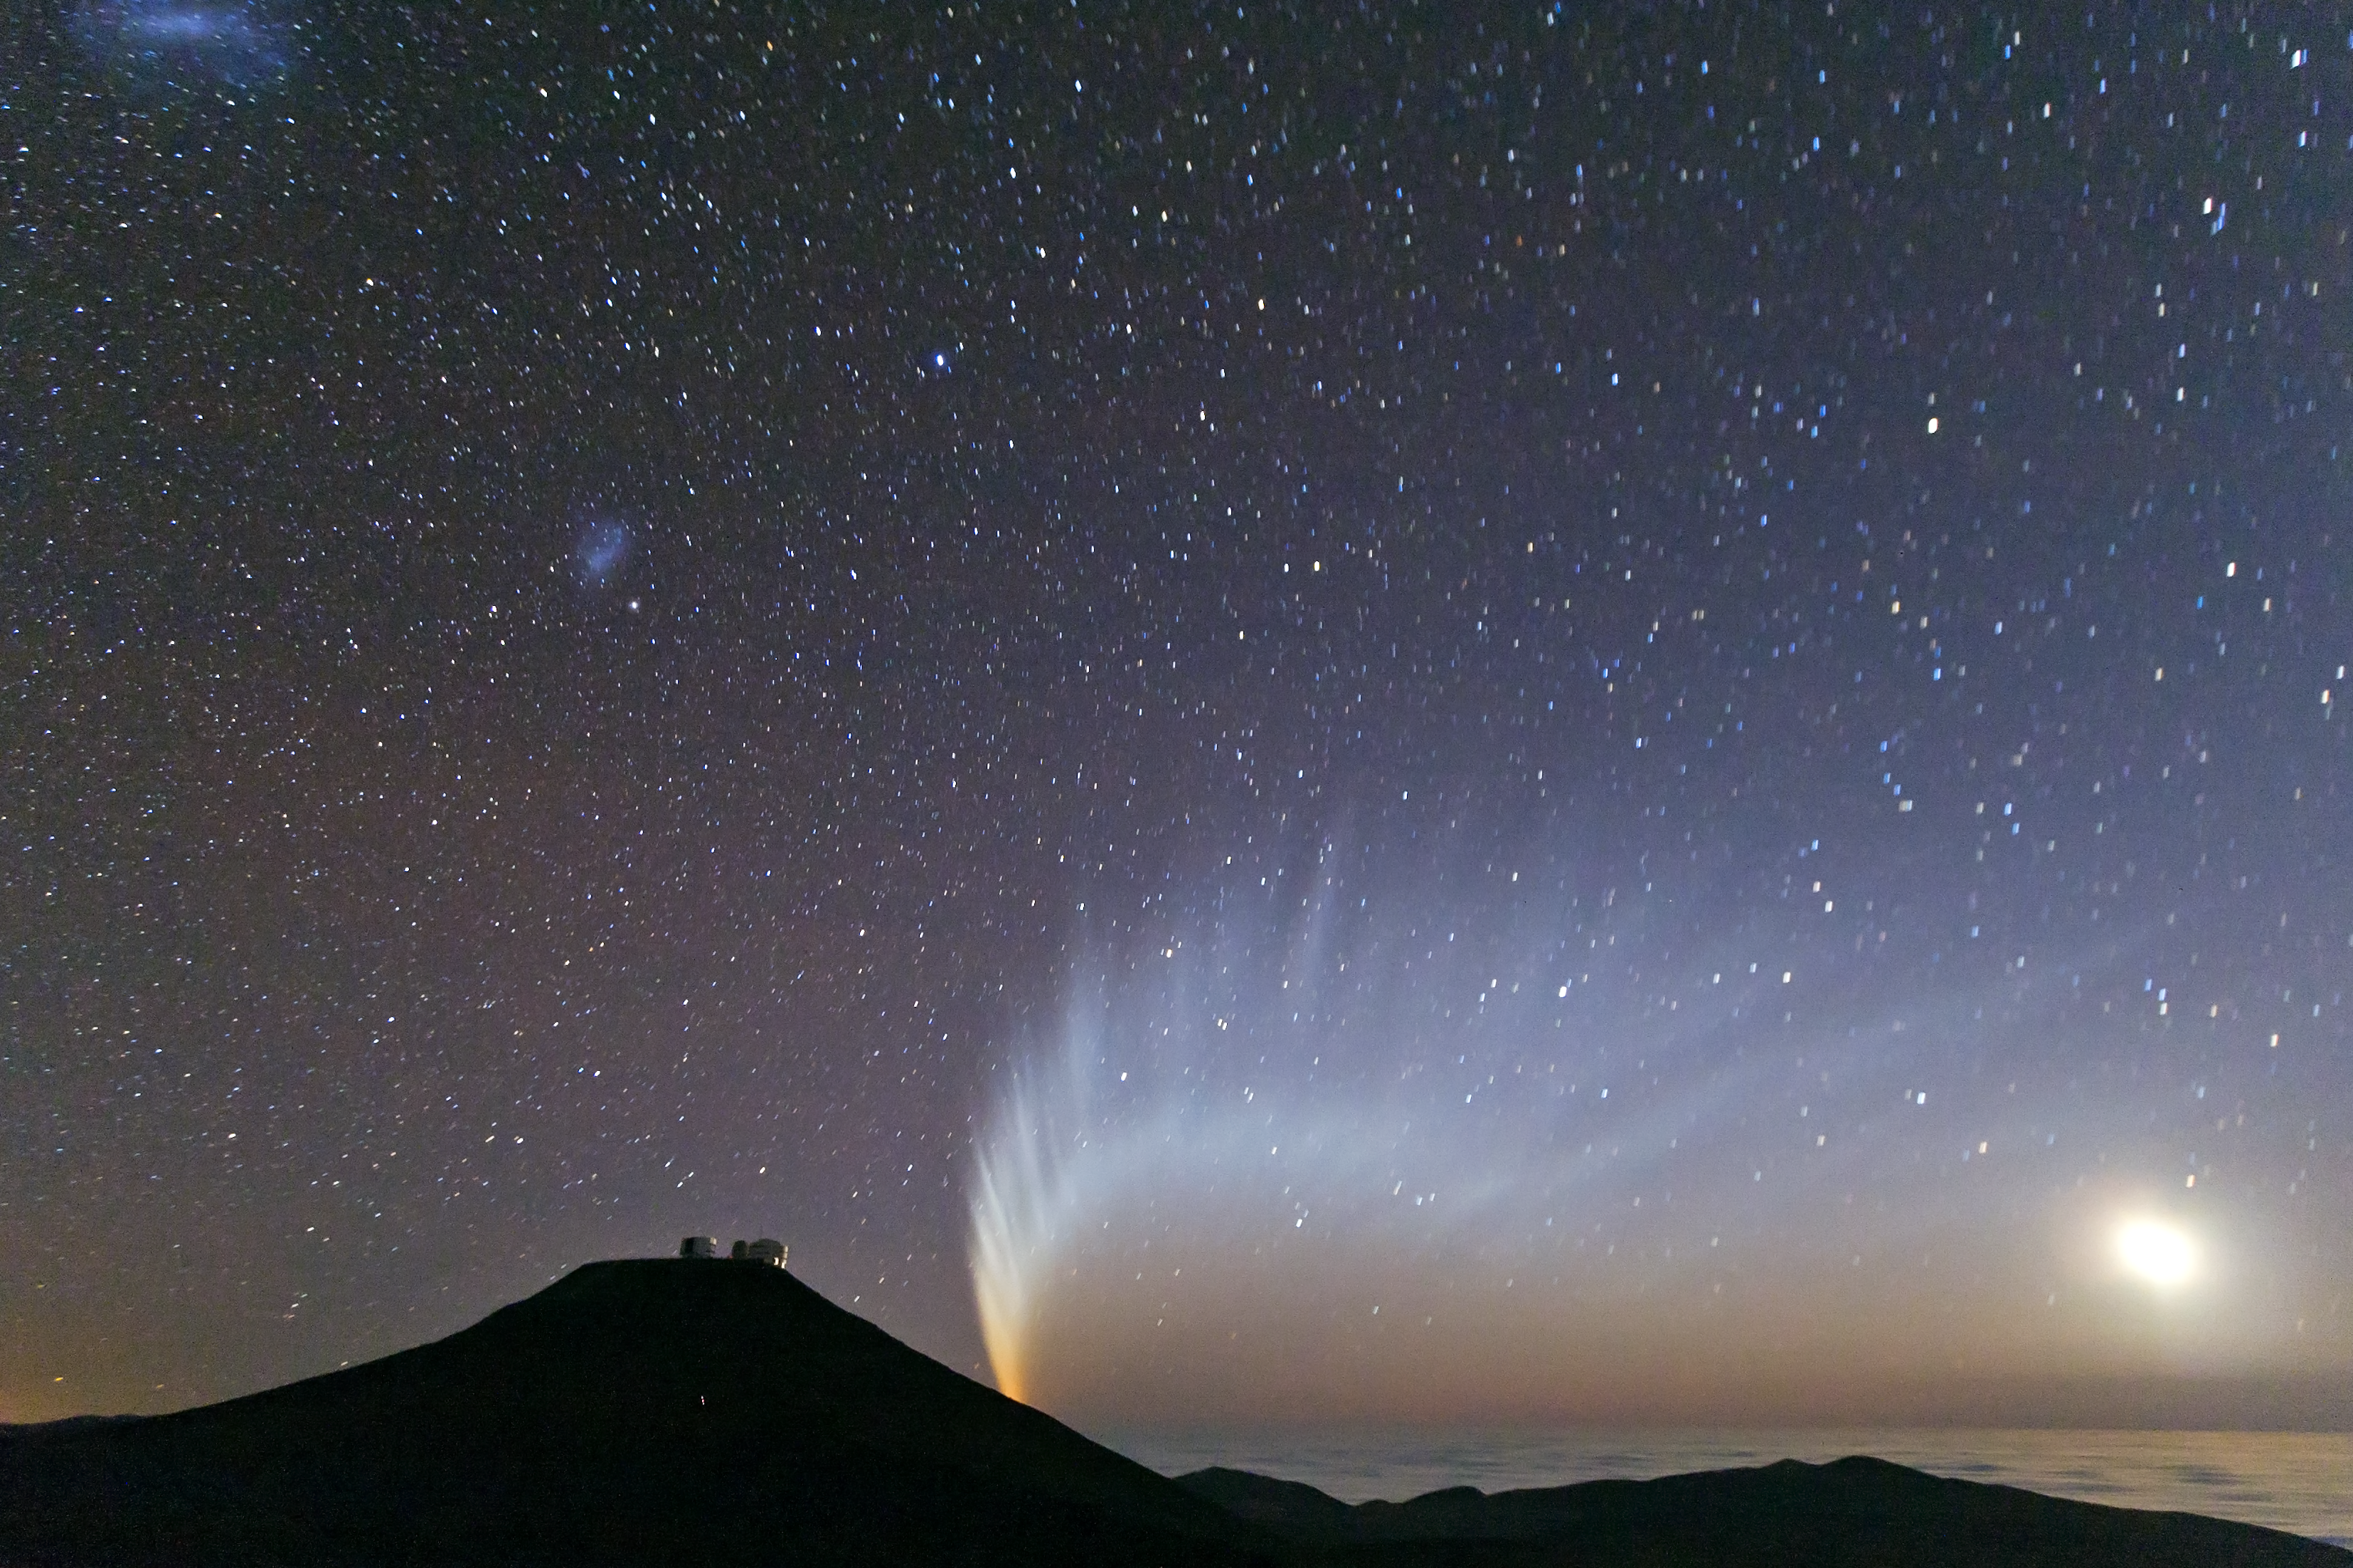

Comet McNaught

Comet McNaught setting behind Mount Paranal, in January 2007.

Credit: S. Deiries/ESO